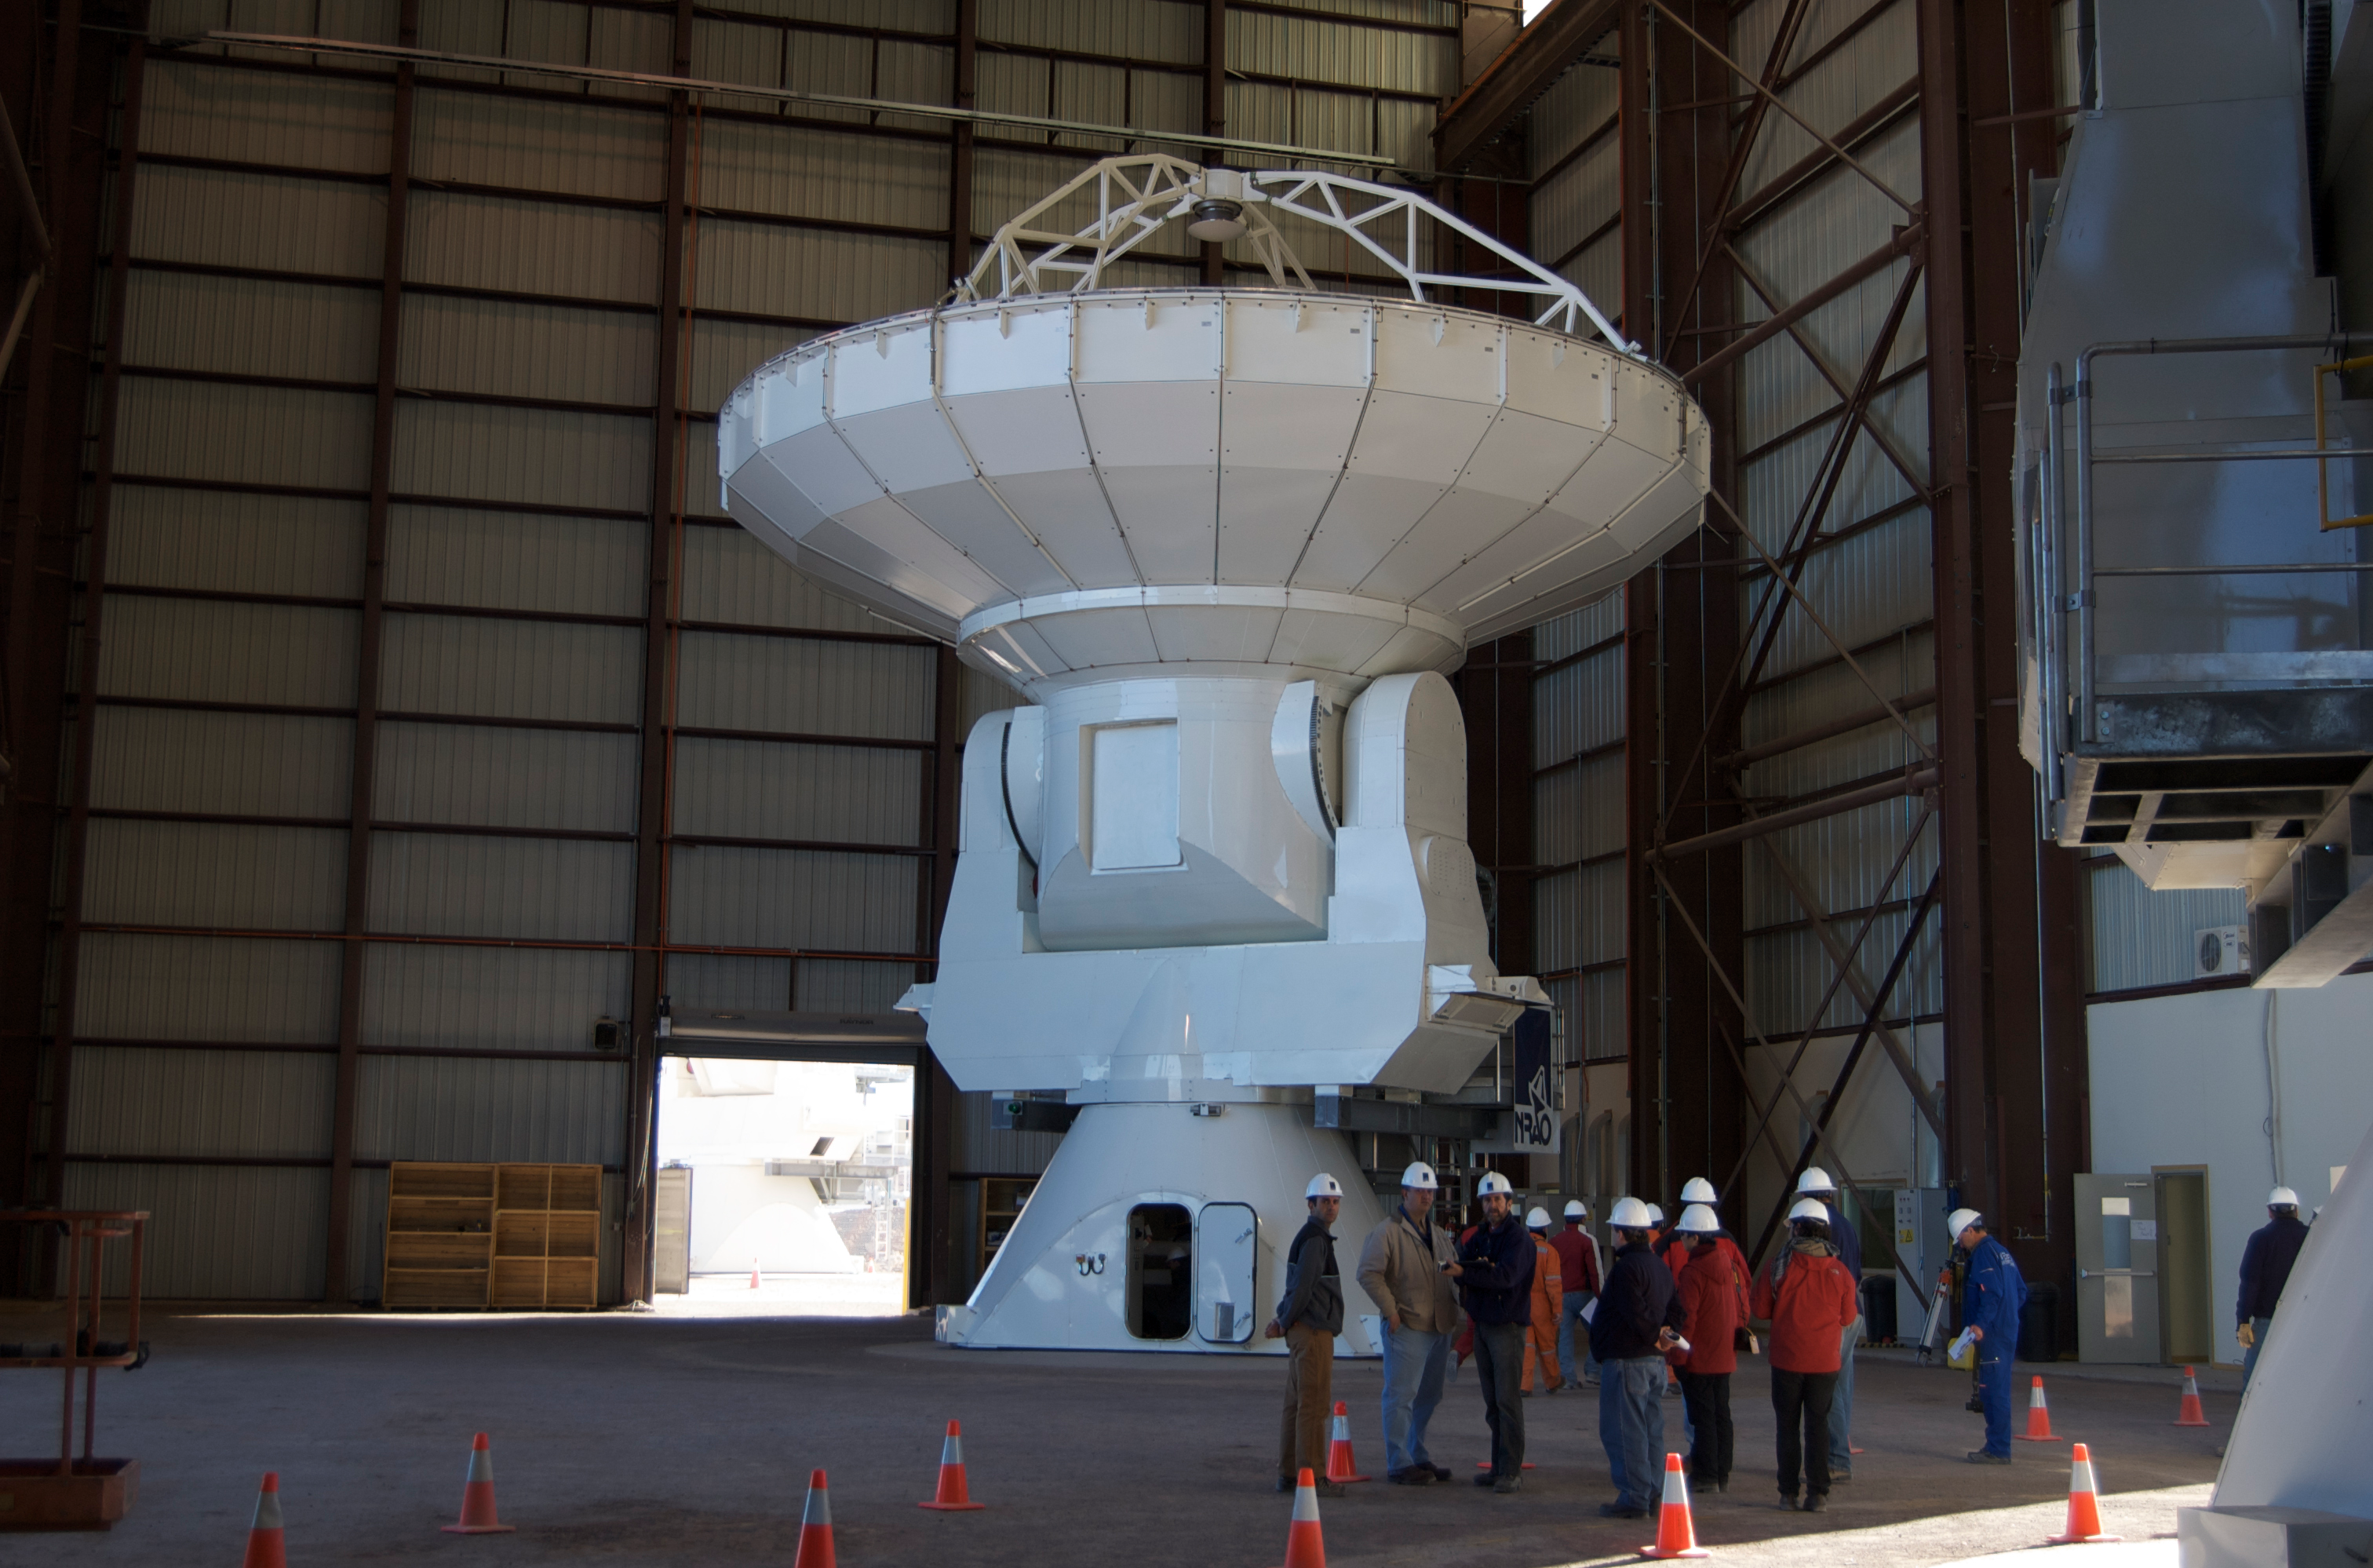

First movement of an ALMA antenna

First movement of an ALMA antenna. It was moved from the VERTEX assembly site to the antenna integration and verification area.

Credit: ALMA (ESO/NAOJ/NRAO)